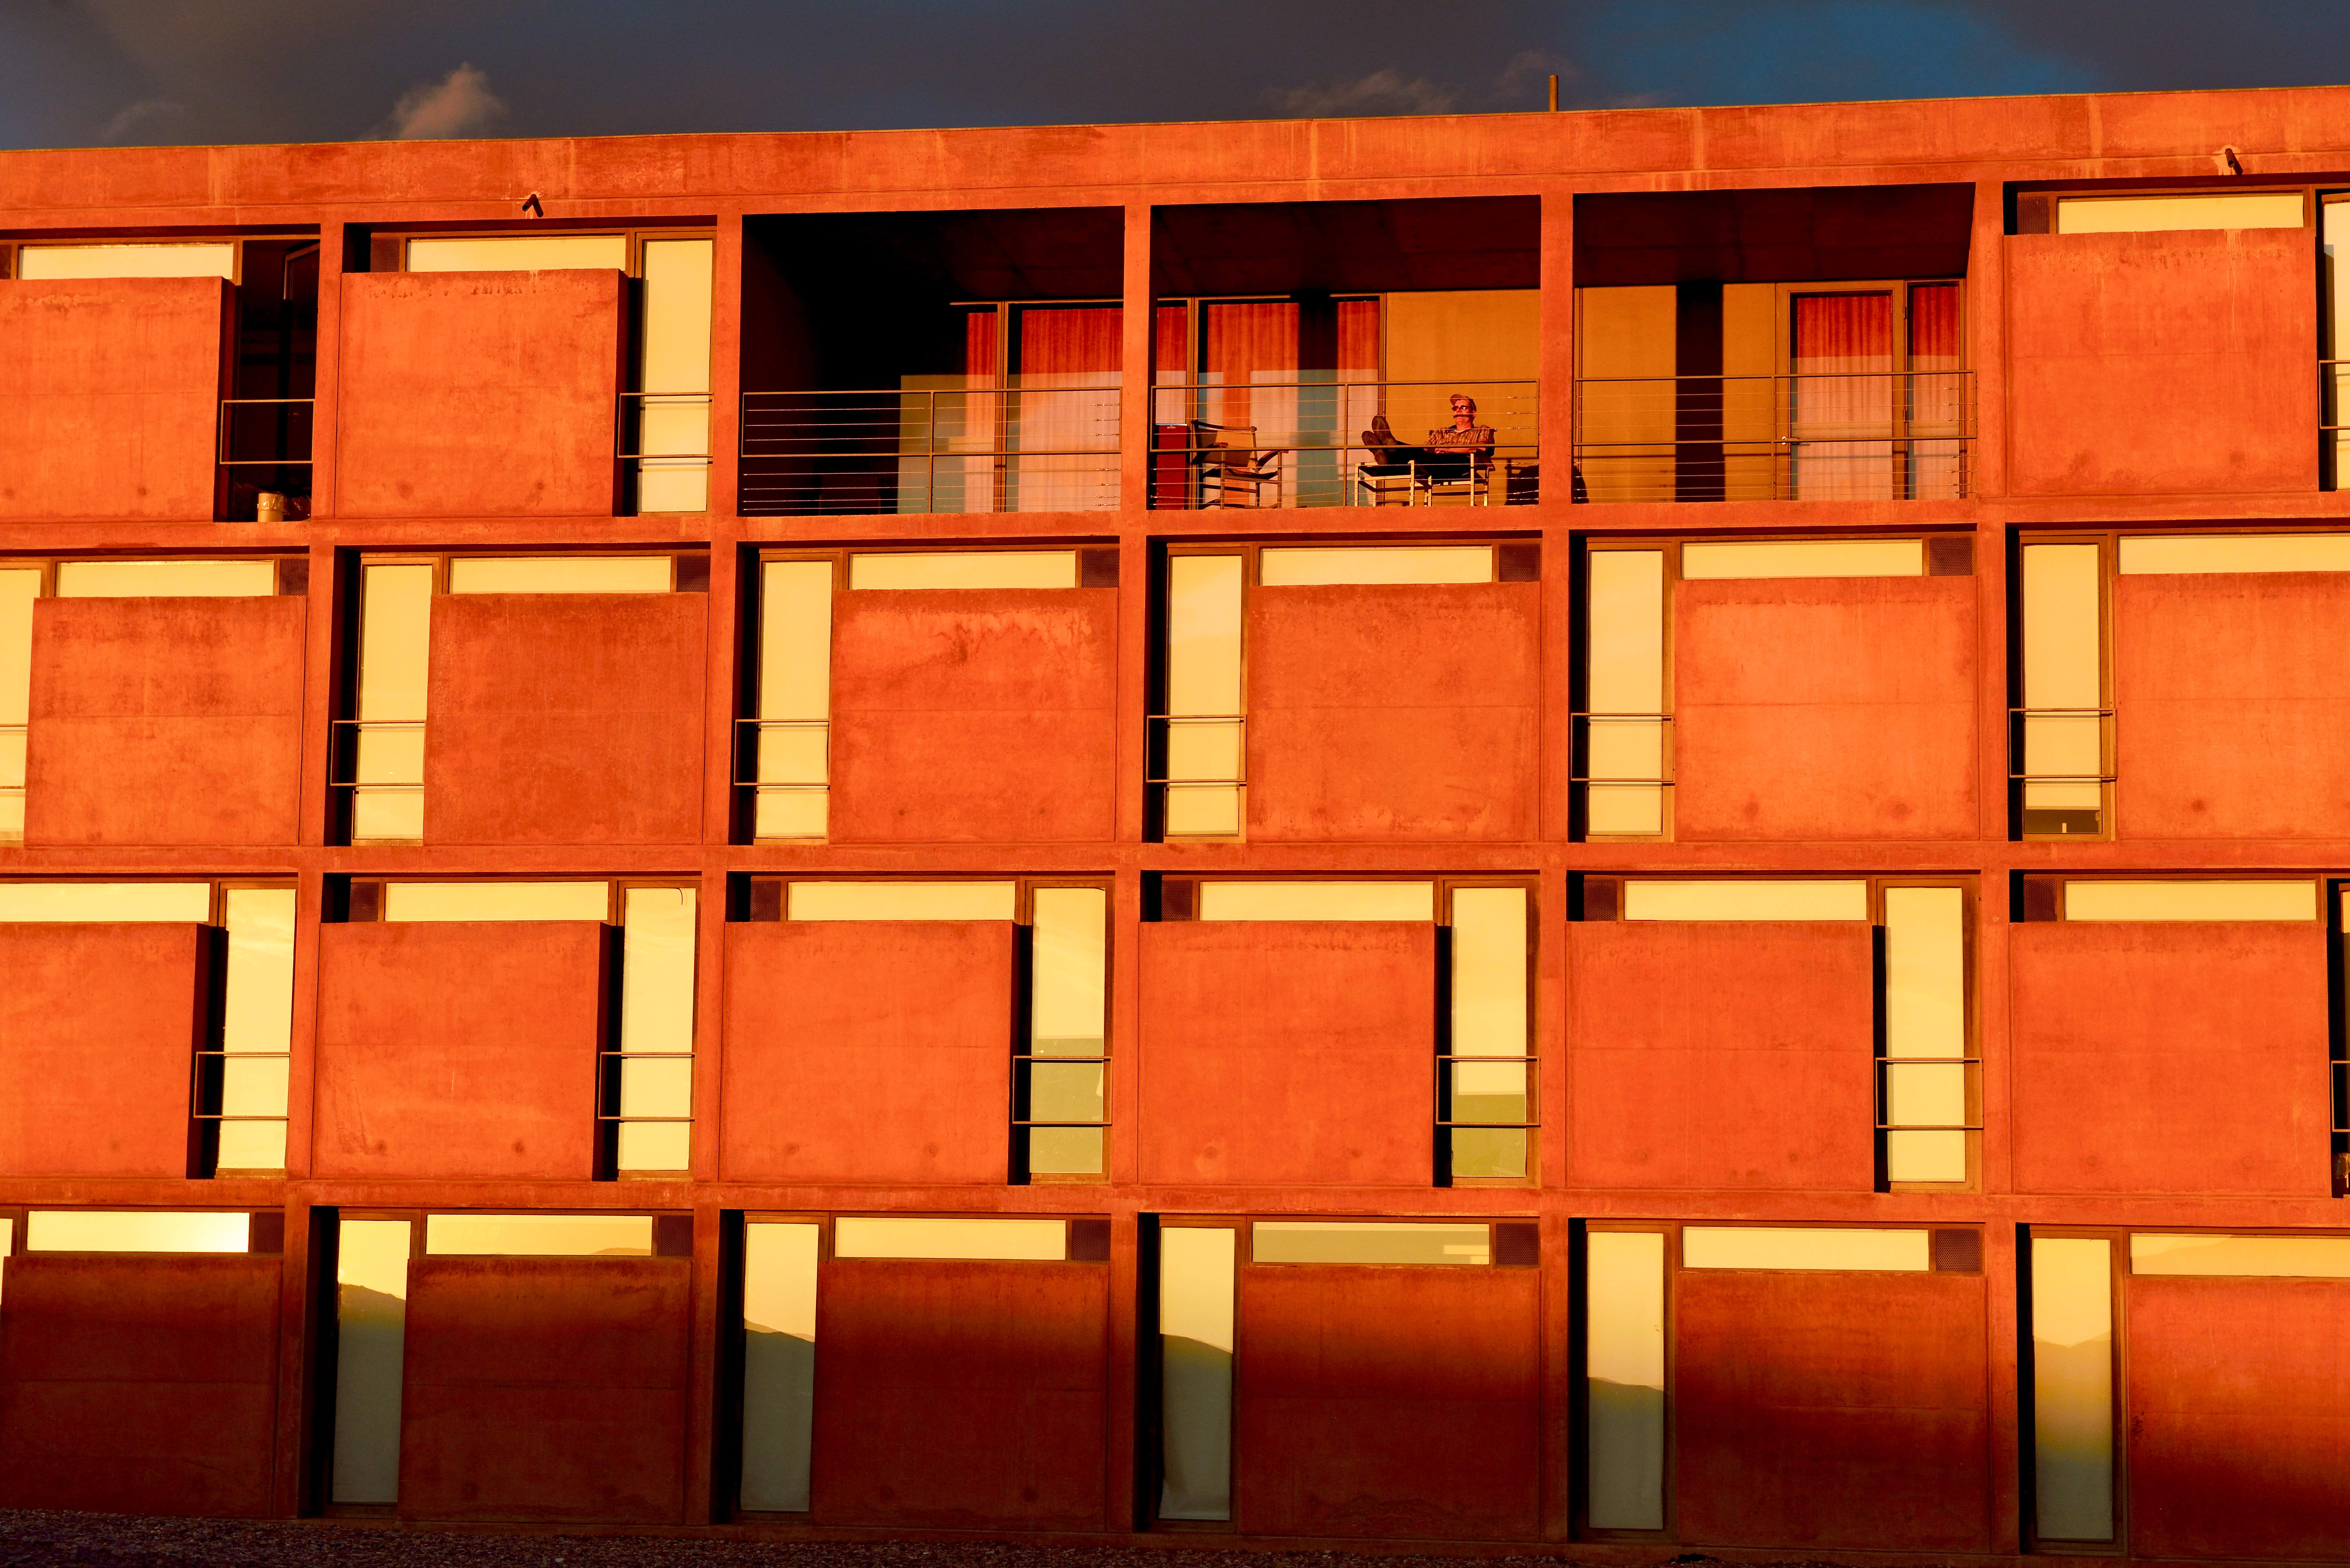

Home away from home

Looking out from the Residencia — astronomers' home away from home at ESO's site at Paranal. The Residencia is an award-winning building, and served as a backdrop for part of the James Bond movie Quantum of Solace.

Credit: ESO/G. Huedepohl (atacamaphoto.com)